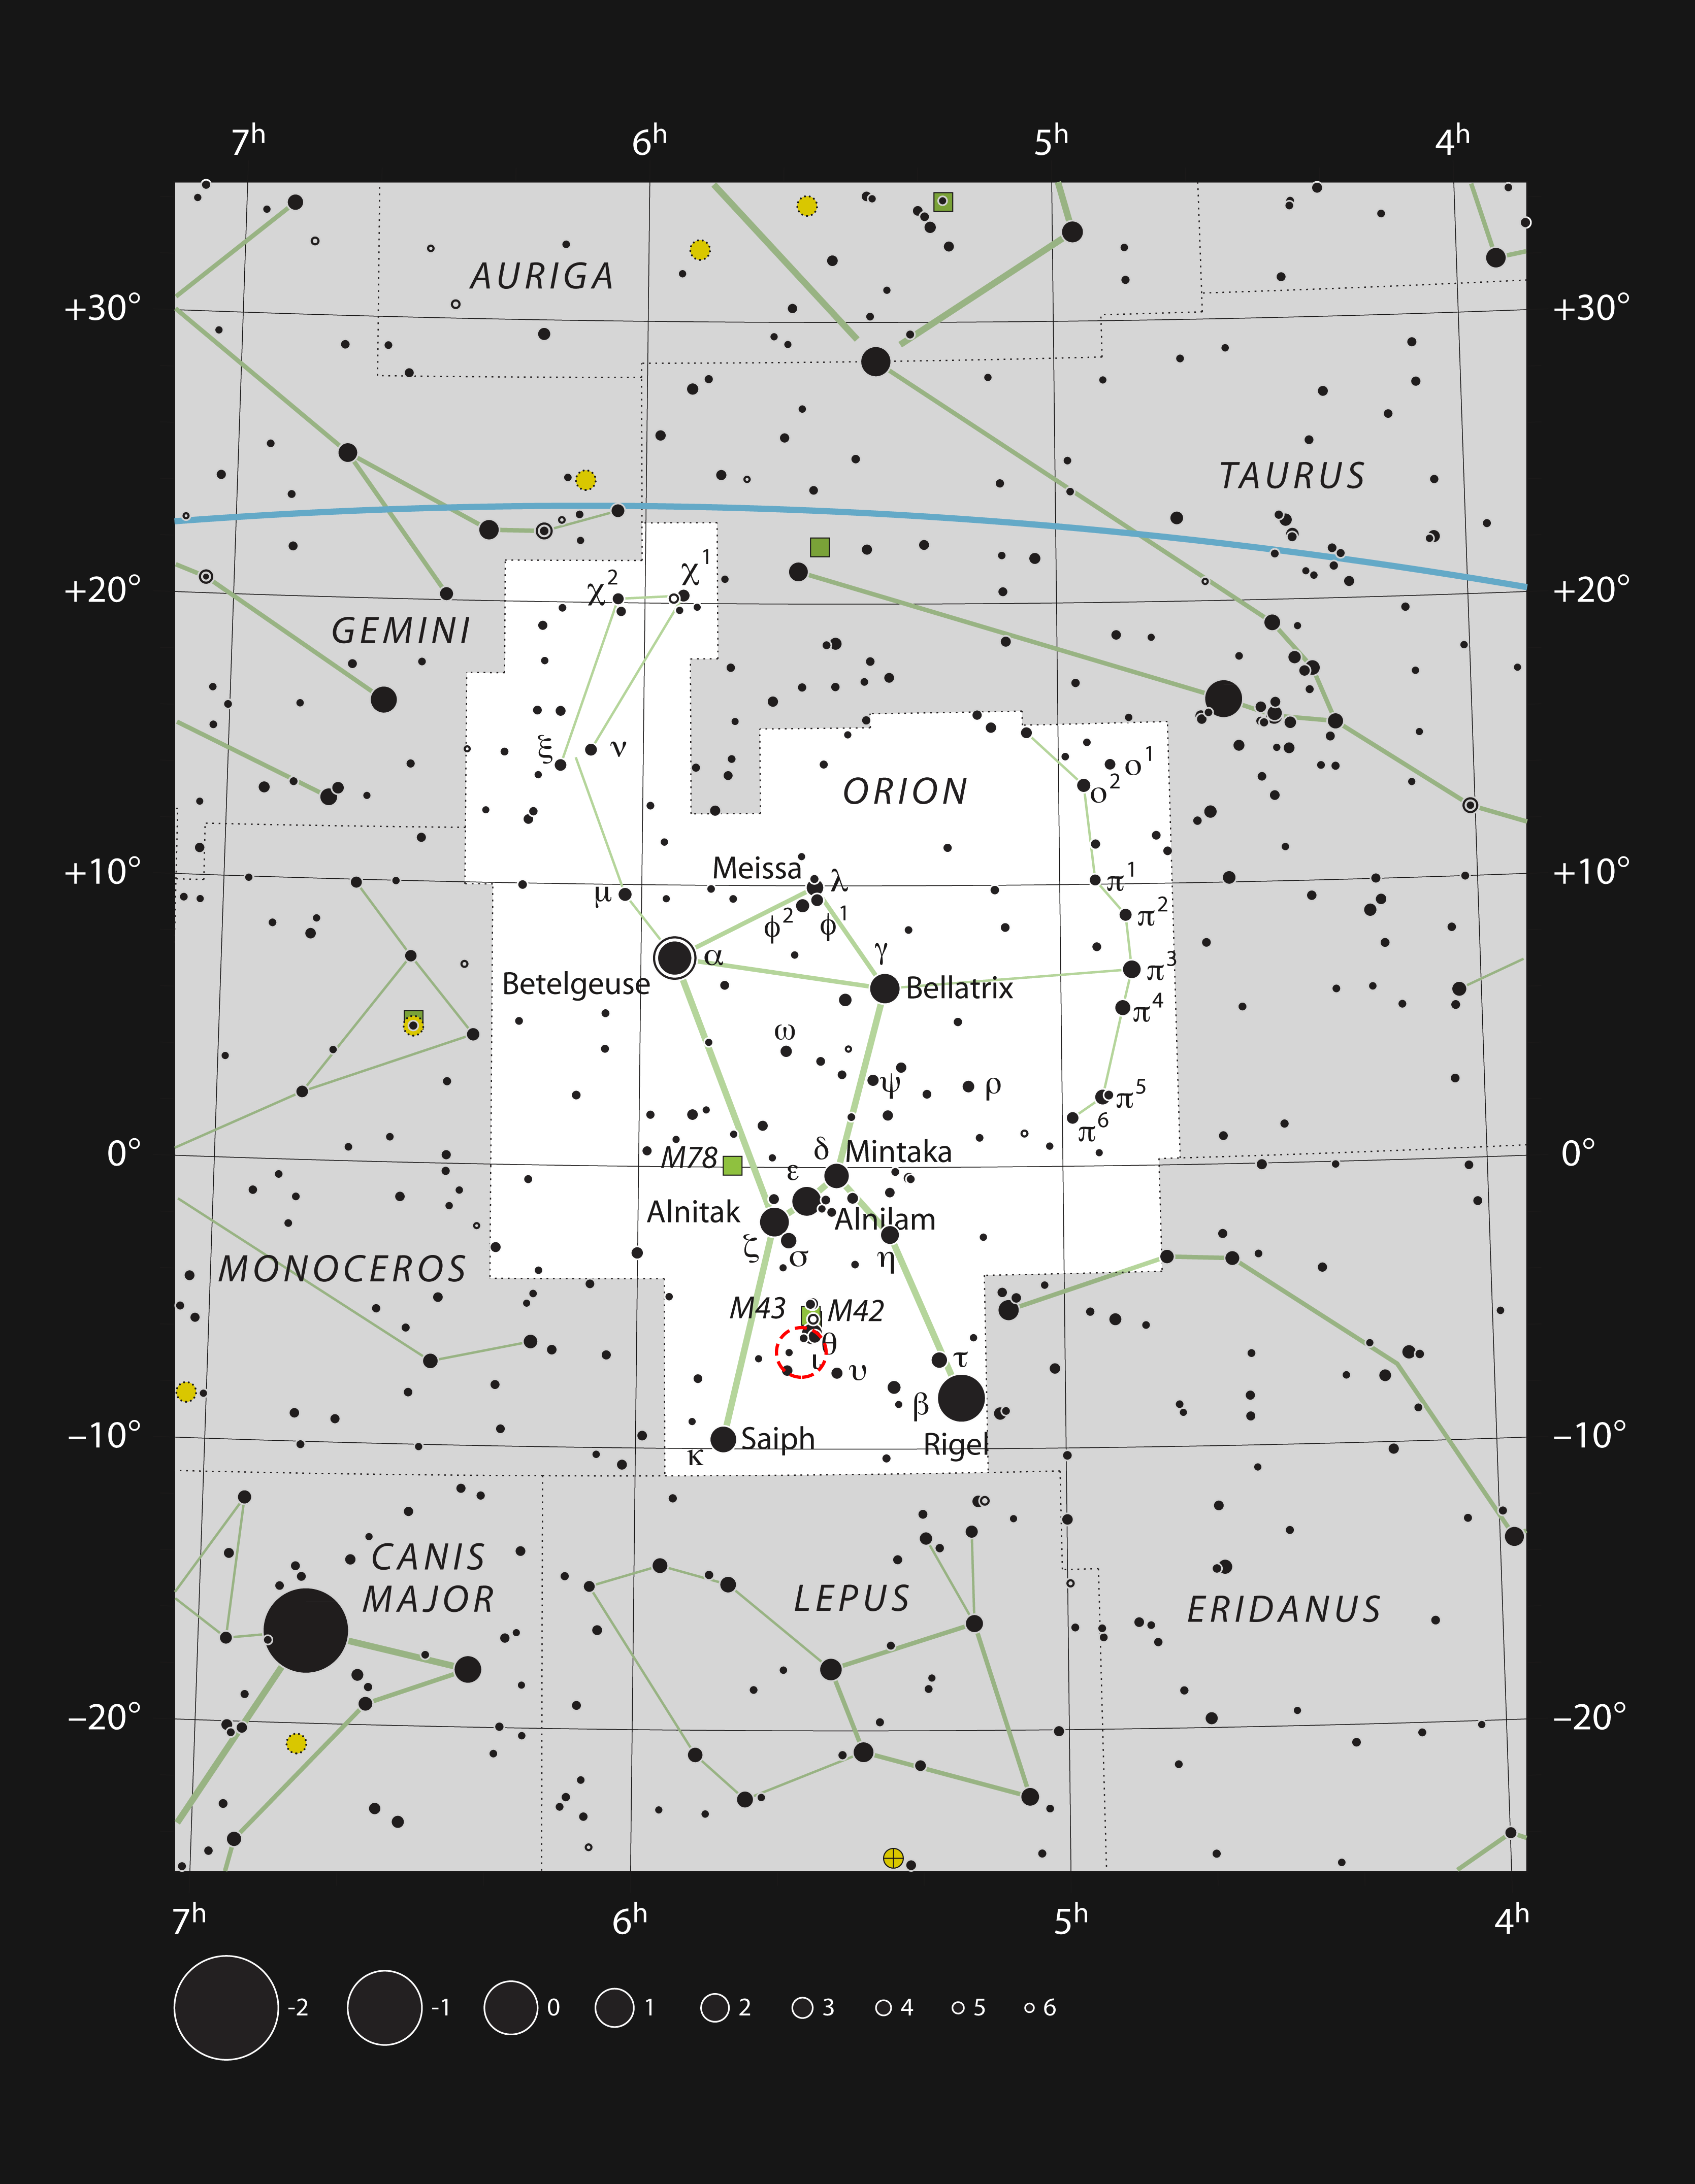

Reflection nebula NGC 1999 in Orion

This chart shows the location of NGC 1999 in the famous constellation of Orion (The Hunter). This map shows most of the stars visible to the unaided eye under good conditions, and the position of NGC 1999 itself is highlighted with a red circle on the image.

Credit: ESO, IAU and Sky & Telescope